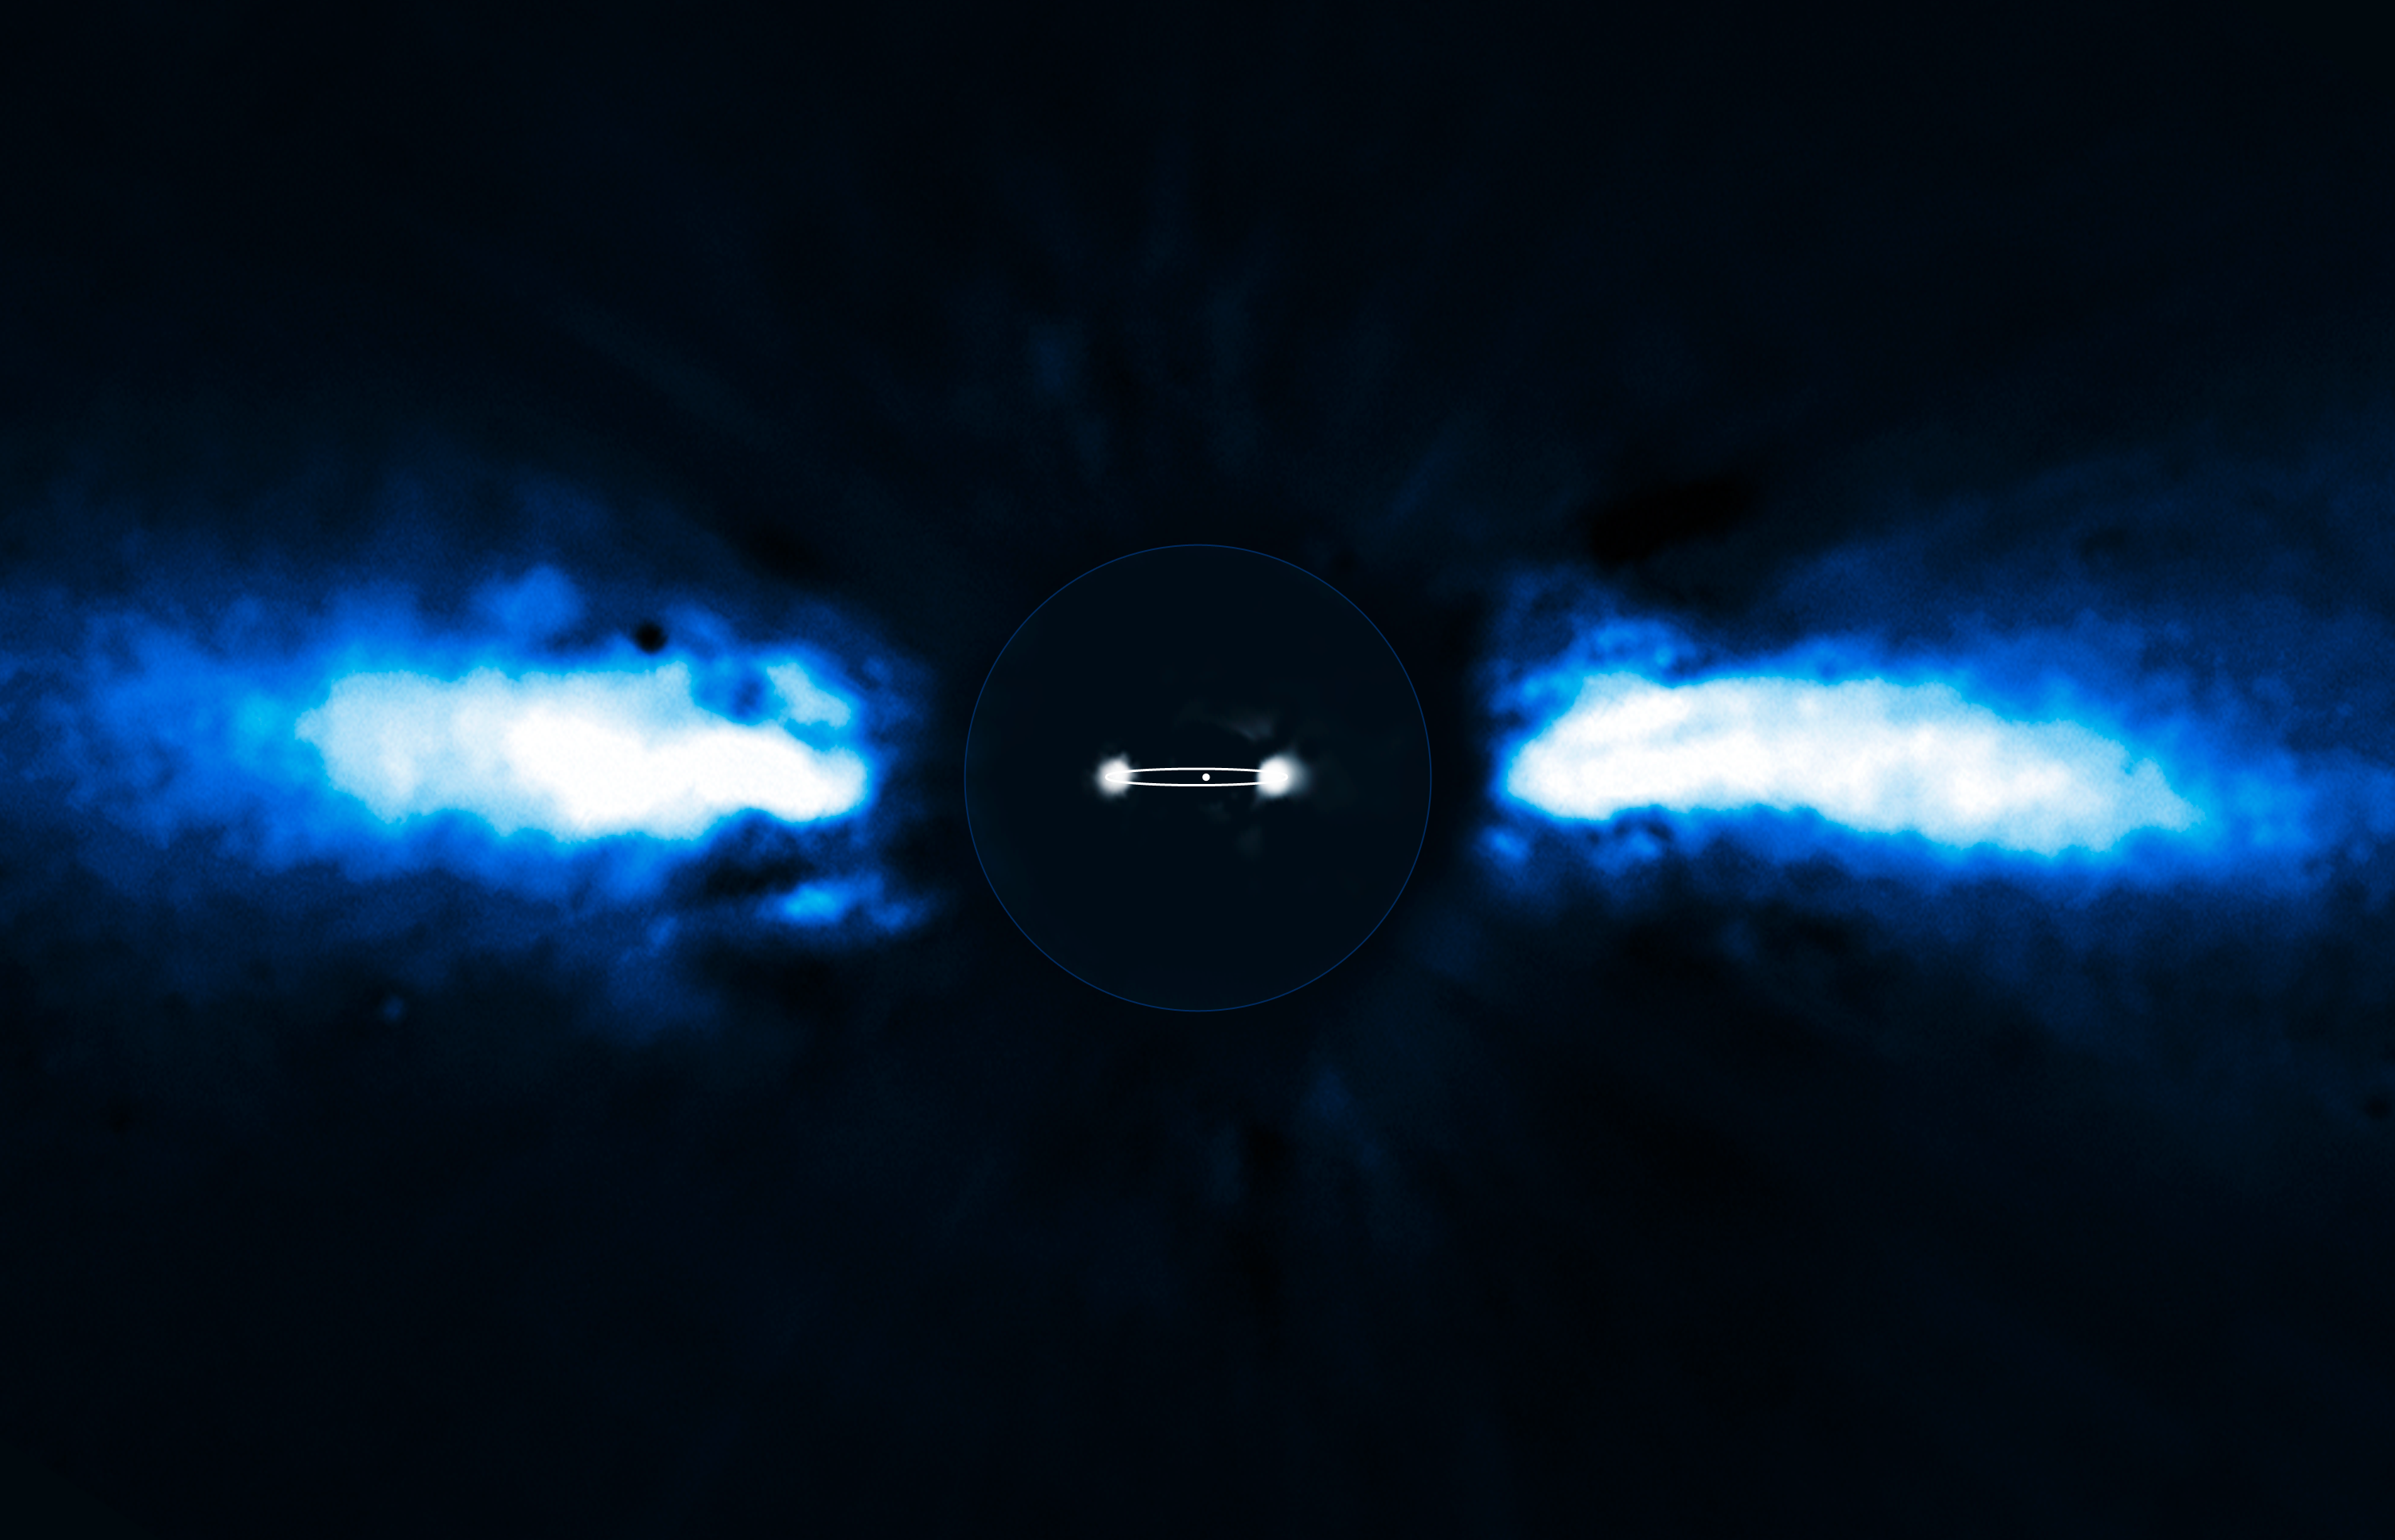

Exoplanet caught on the move

For the first time, astronomers have been able to directly follow the motion of an exoplanet as it moves to the other side of its host star. The planet has the smallest orbit so far of all directly imaged exoplanets, lying as close to its host star as Saturn is to the Sun.

The team of astronomers used the NAOS-CONICA instrument (or NACO), mounted on one of the 8.2-metre Unit Telescopes of ESO's Very Large Telescope (VLT), to study the immediate surroundings of Beta Pictoris in 2003, 2008 and 2009. In 2003 a faint source inside the disc was seen, but it was not possible to exclude the remote possibility that it was a background star. In new images taken in 2008 and spring 2009 the source had disappeared! The most recent observations, taken during autumn 2009, revealed the object on the other side of the disc after having been hidden either behind or in front of the star. This confirmed that the source indeed was an exoplanet and that it was orbiting its host star. It also provided insights into the size of its orbit around the star.

The above composite shows the reflected light on the dust disc in the outer part, as observed in 1996 with the ADONIS instrument on ESO's 3.6-metre telescope. In the central part, the observations of the planet obtained in 2003 and autumn 2009 with NACO are shown. The possible orbit of the planet is also indicated, albeit with the inclination angle exaggerated.

Credit: ESO/A.-M. Lagrange